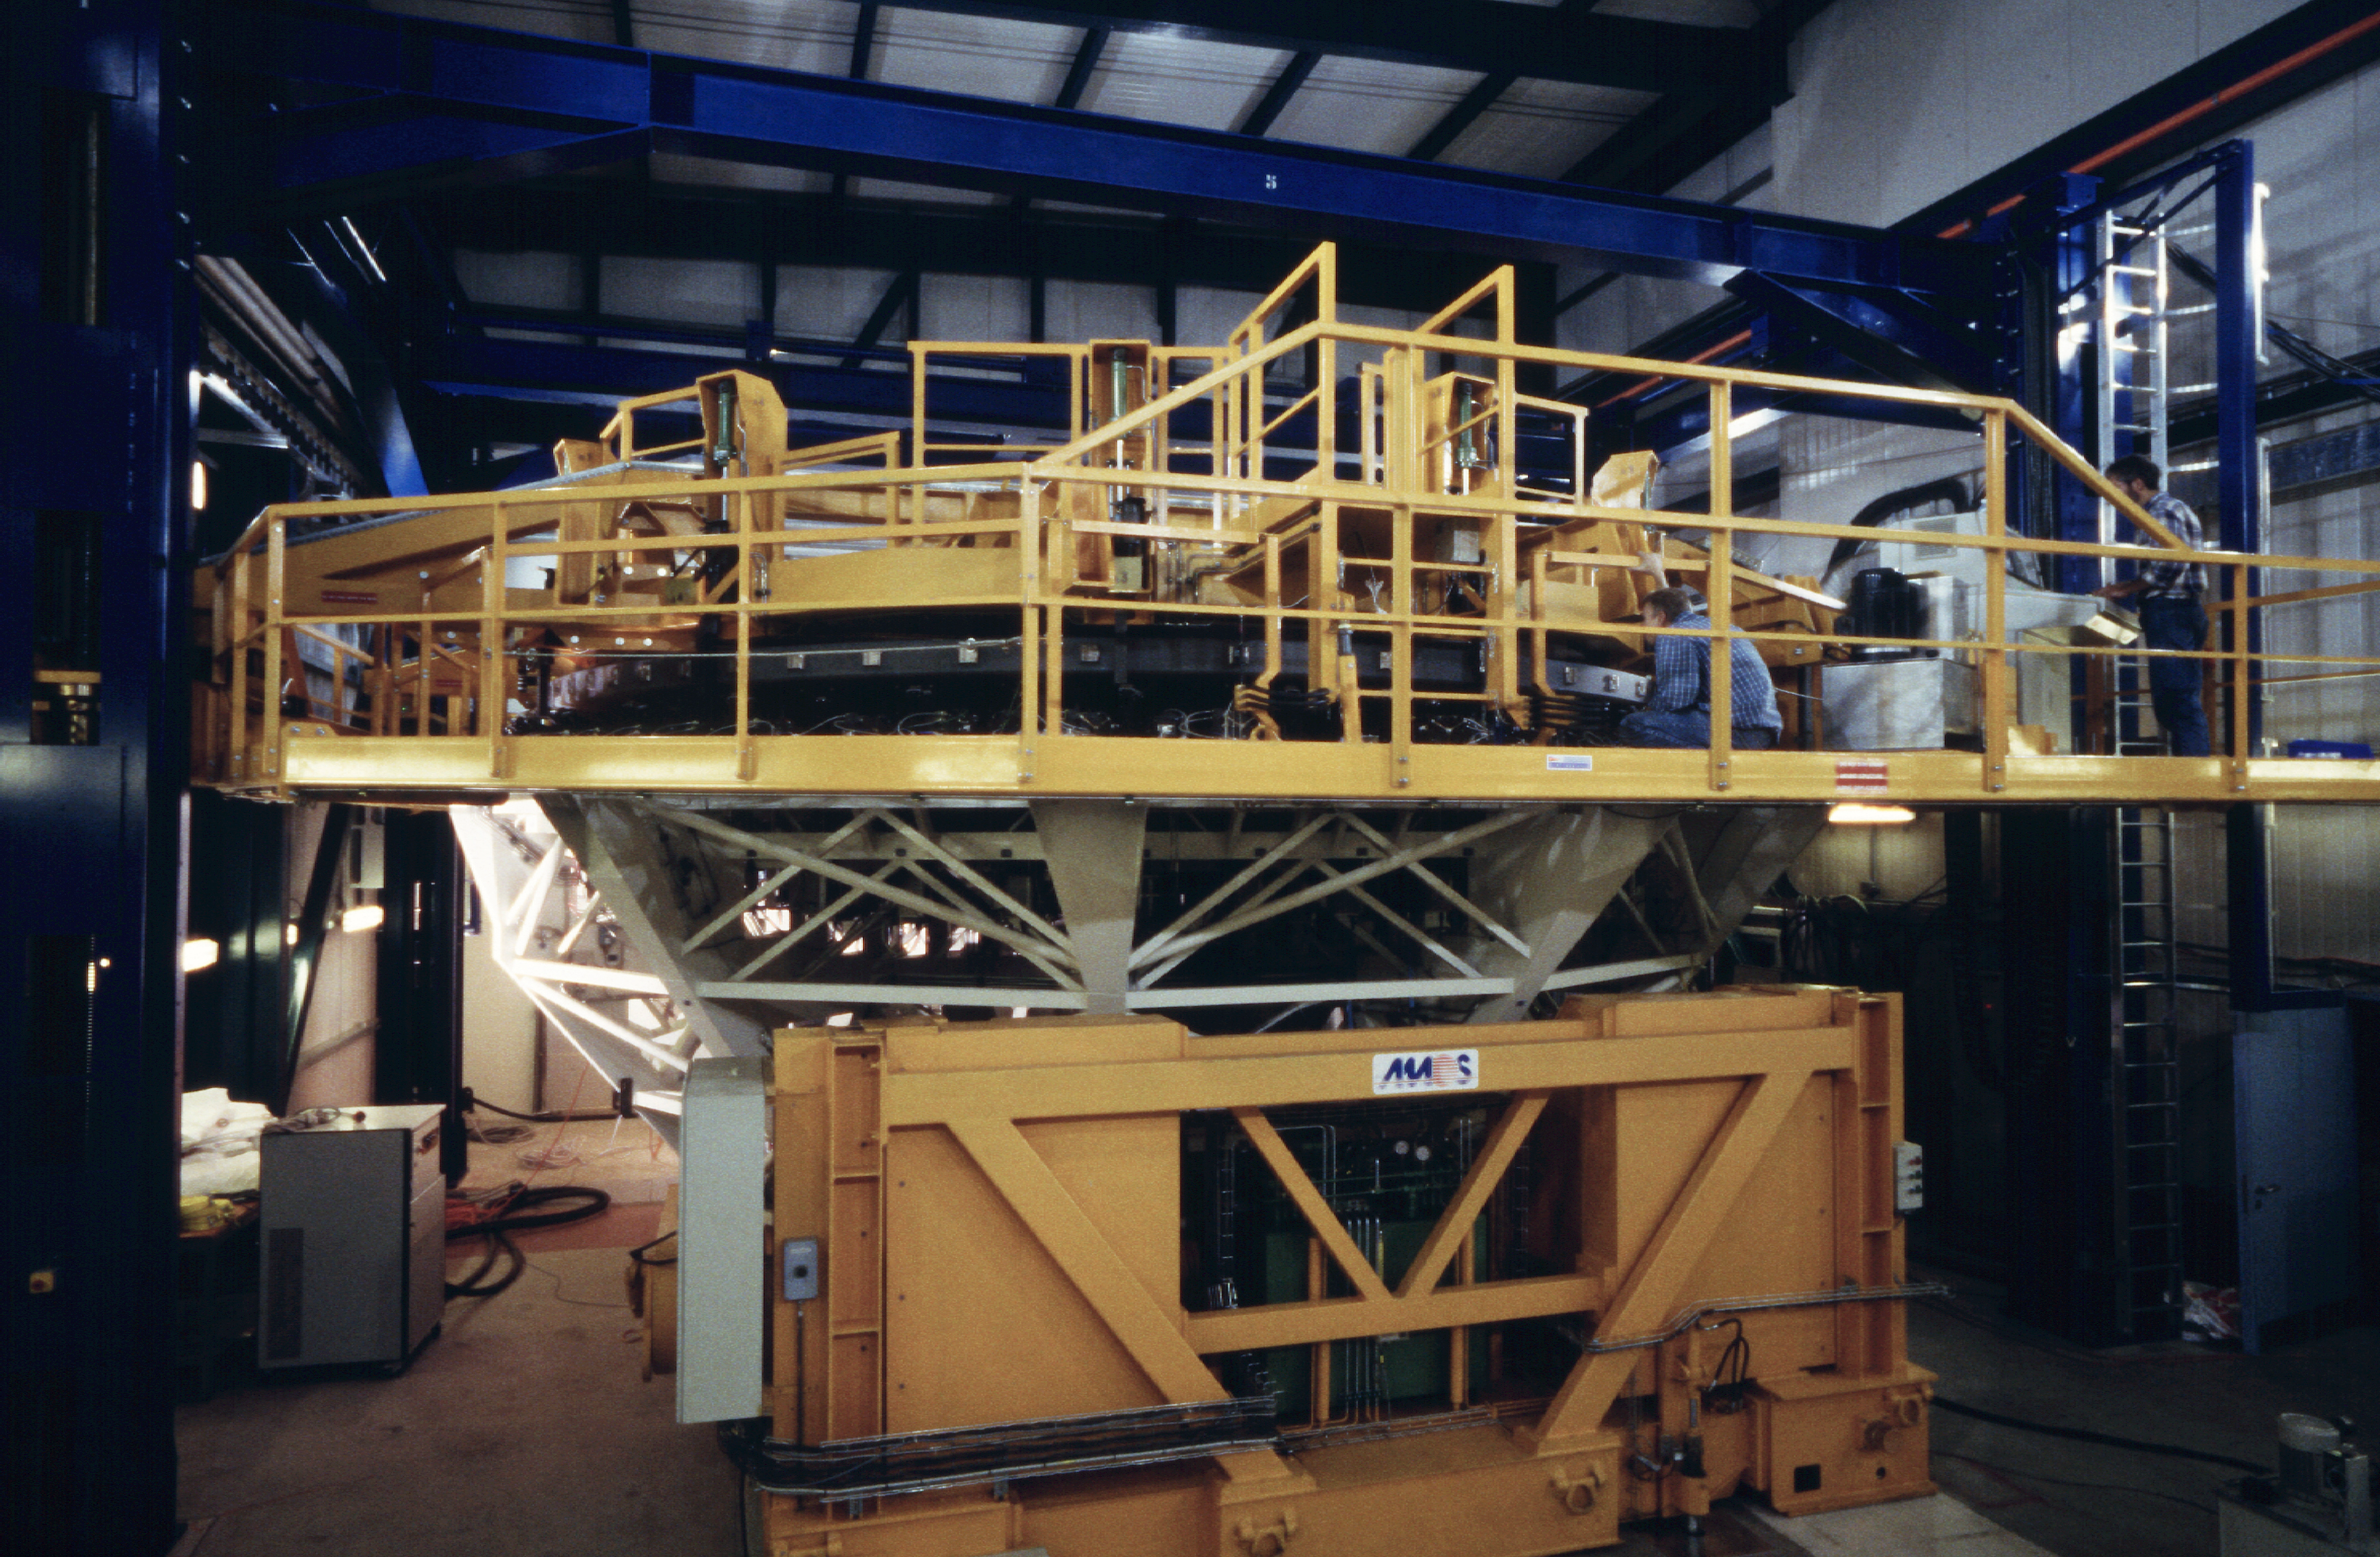

VLT mirror in cell

Preparations are made to remove the mirror from its cell, before the washing process. (Photo obtained on March 15, 2000).

Astronomical mirrors must be regularly coated in order to retain their ability to reflect light efficiently. ANTU and KUEYEN, the two first VLT Unit Telescopes to enter into operation did so while construction work was still ongoing at the top of Paranal. During this period, there was unsually much dust in the air, some of which was deposited on the large mirrors of these two telescopes. It was therefore decided to re-aluminize these mirrors when the work was over. This was done in February and March 2000. For this delicate operation, the mirror cell with the 22-tonnes, 8.2-m Zerodur mirror is removed from the telescope and wrapped in a protective cover. It is then moved out of the telescope enclosure and placed on a carriage that is hauled down the mountain to the Mirror Maintenance Building (MMB). Here the old aluminium layer is removed and the mirror is carefully washed, before it is placed in the Coating Tank. A new and clean aluminium layer is deposited by the sputtering technique. After careful checking, the mirror is brought back to the telescope and mounted. This photo was obtained at the time when KUEYEN's mirror was undergoing this process.

Credit: ESO